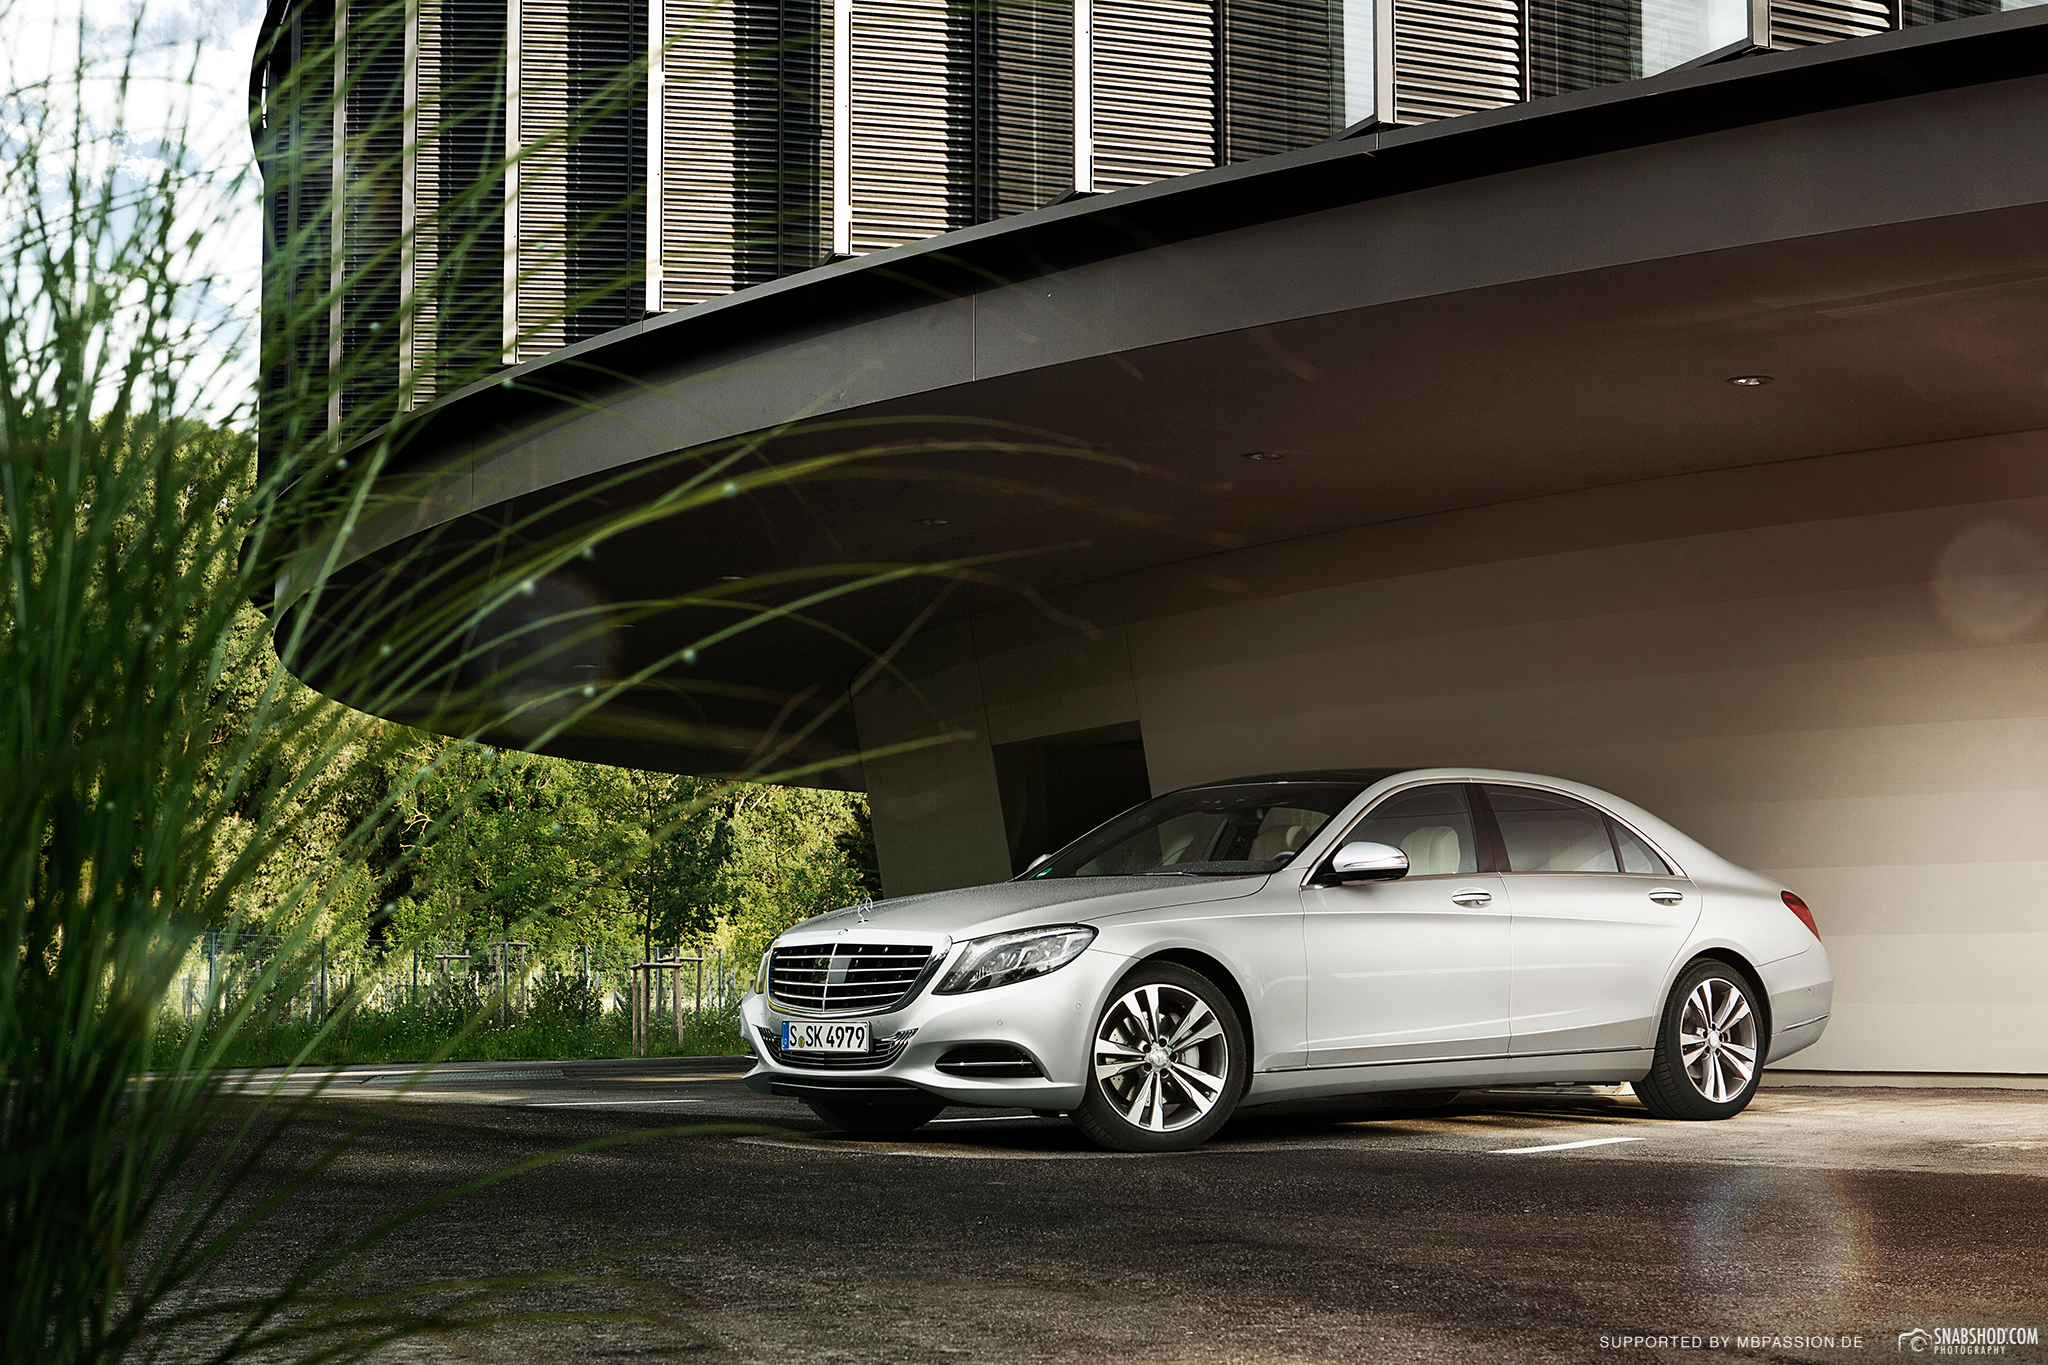

Mercedes at the ESO Headquarters

A picture taken during the photo shooting of the Mercedes S350 at the new building of the ESO Headquarters in Garching, Germany.

Credit: ESO/Snapshod Photography (snabshod.com/mbpassion.de)